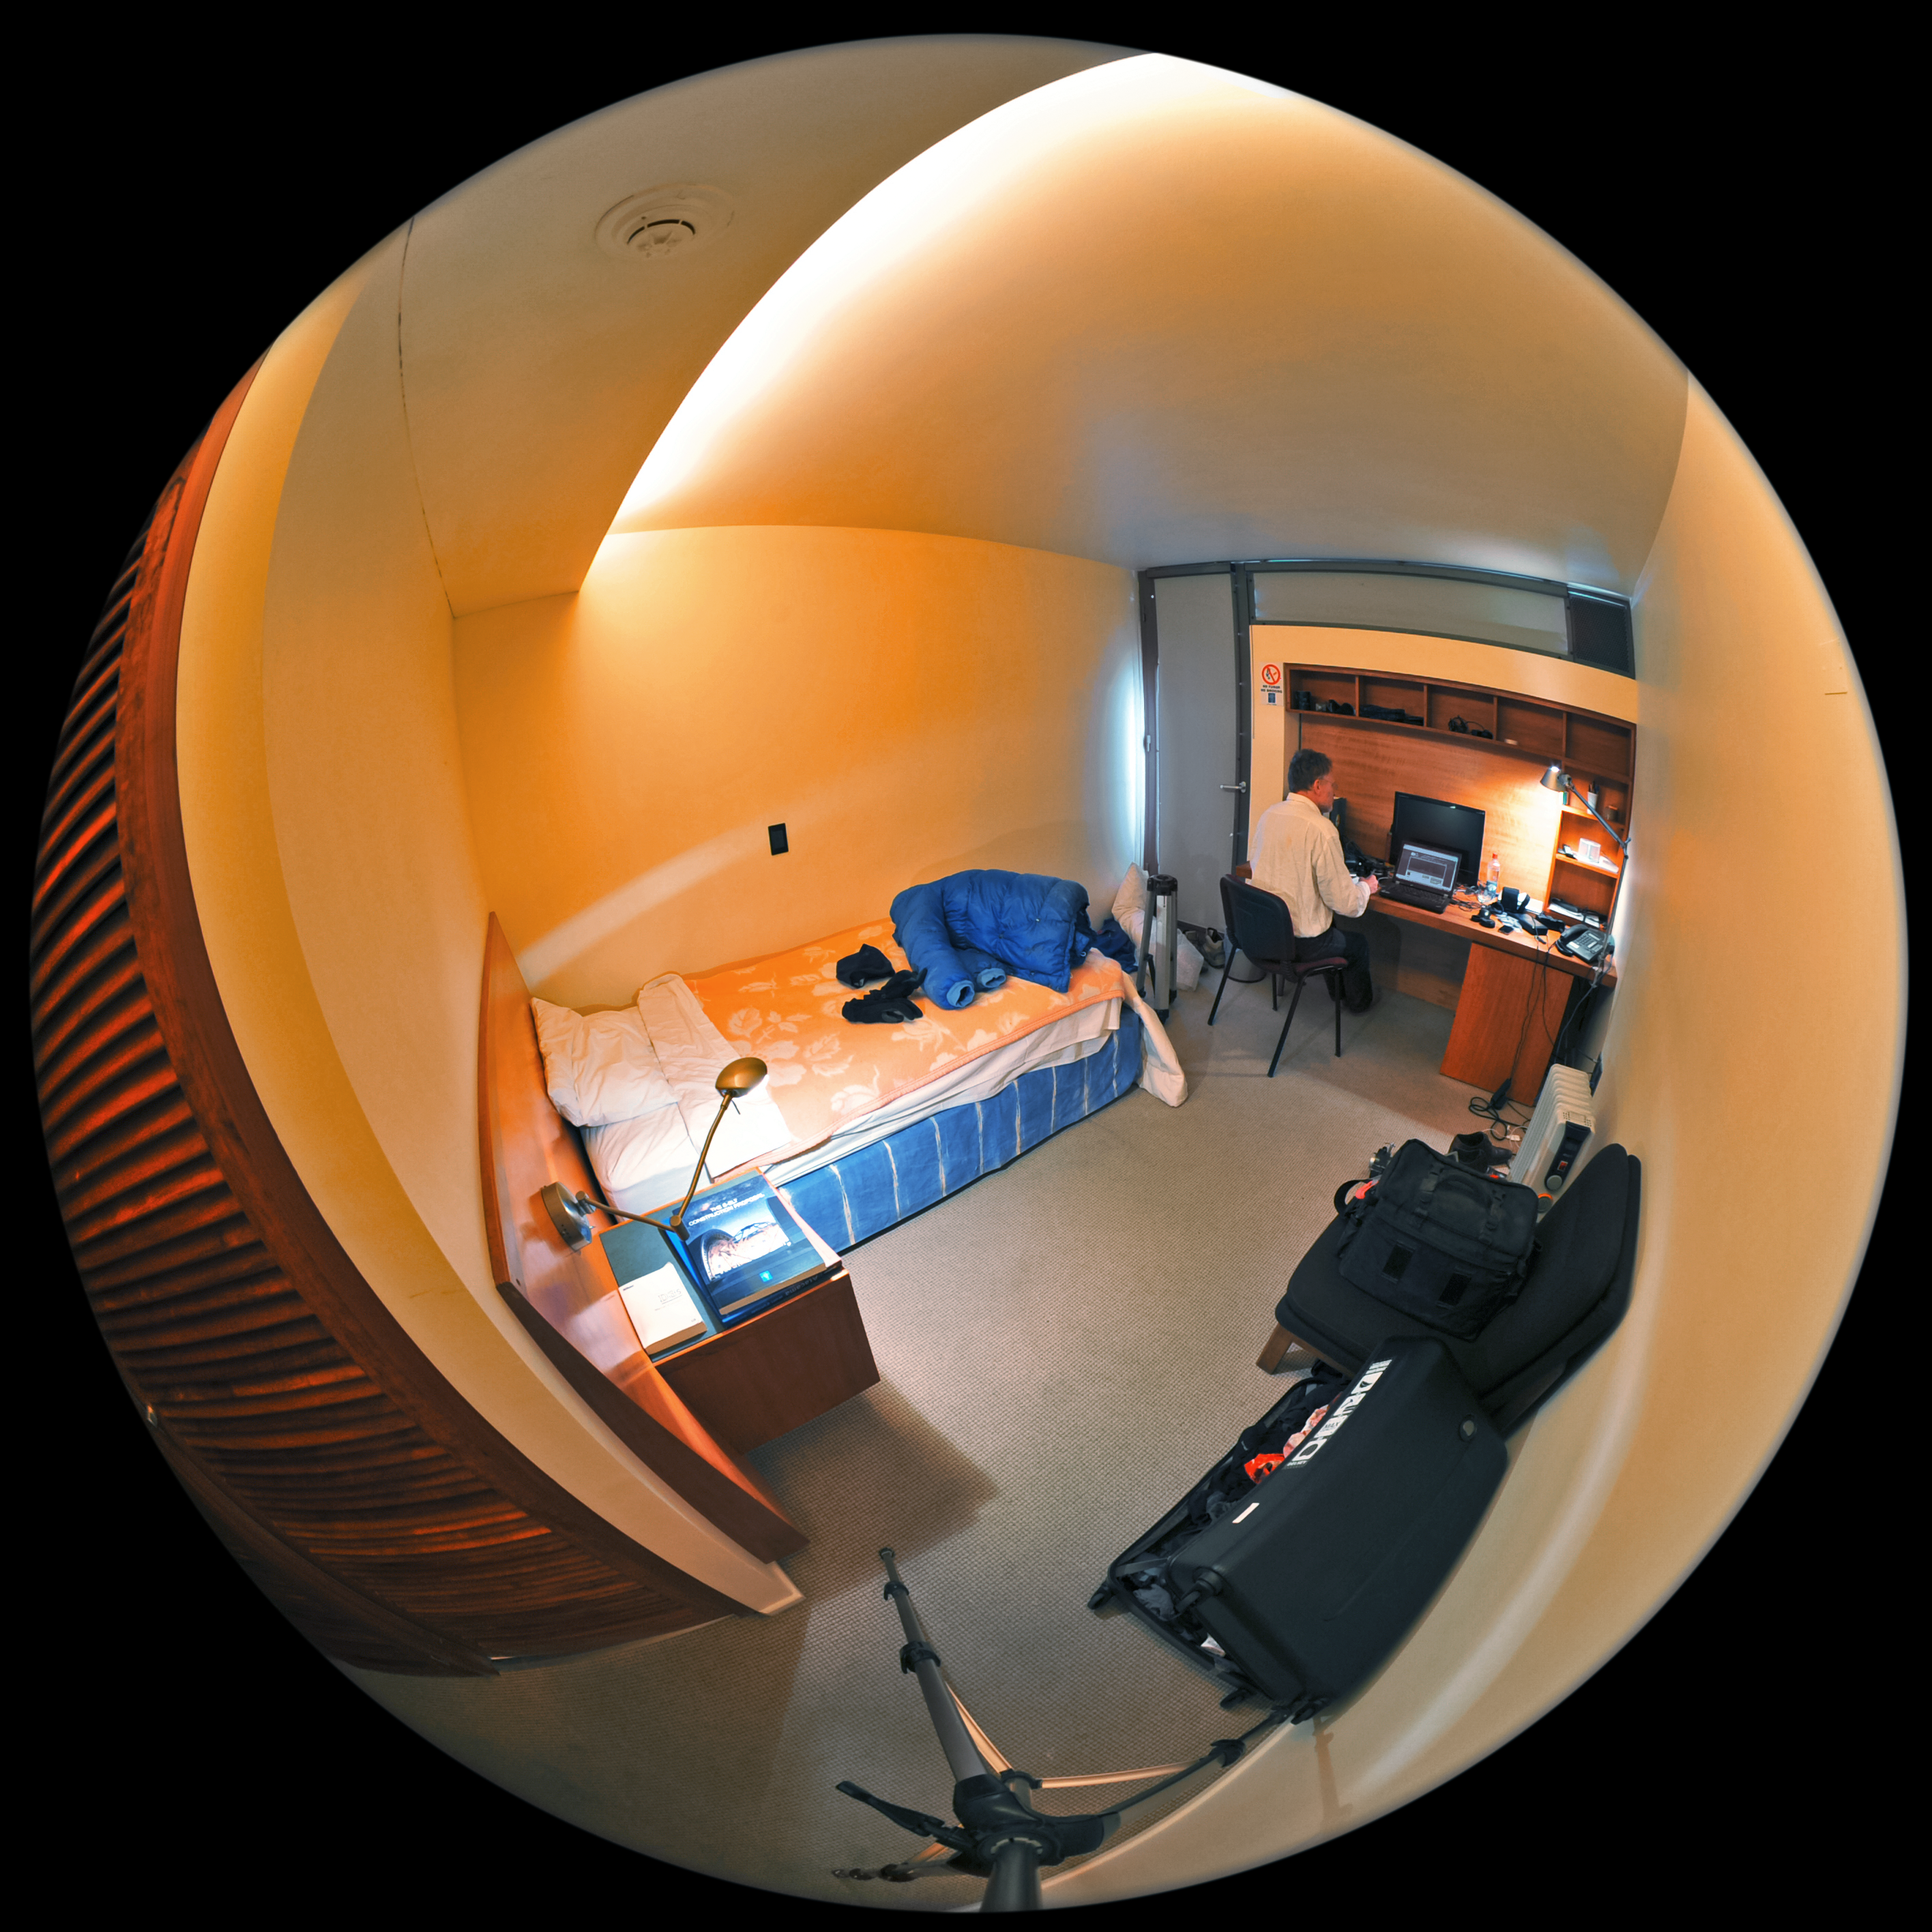

Downtime in the desert

This fulldome image shows one of the bedrooms at the Paranal Residencia, an award-winning accommodation and office facility located at ESO's Paranal Observatory in the Chilean Atacama Desert.

The Residencia's 108 bedrooms provide ESO astronomers and staff members with a place to rest and relax after a hard day's work in one of the direst areas on Earth.

Credit: ESO/S. Brunier